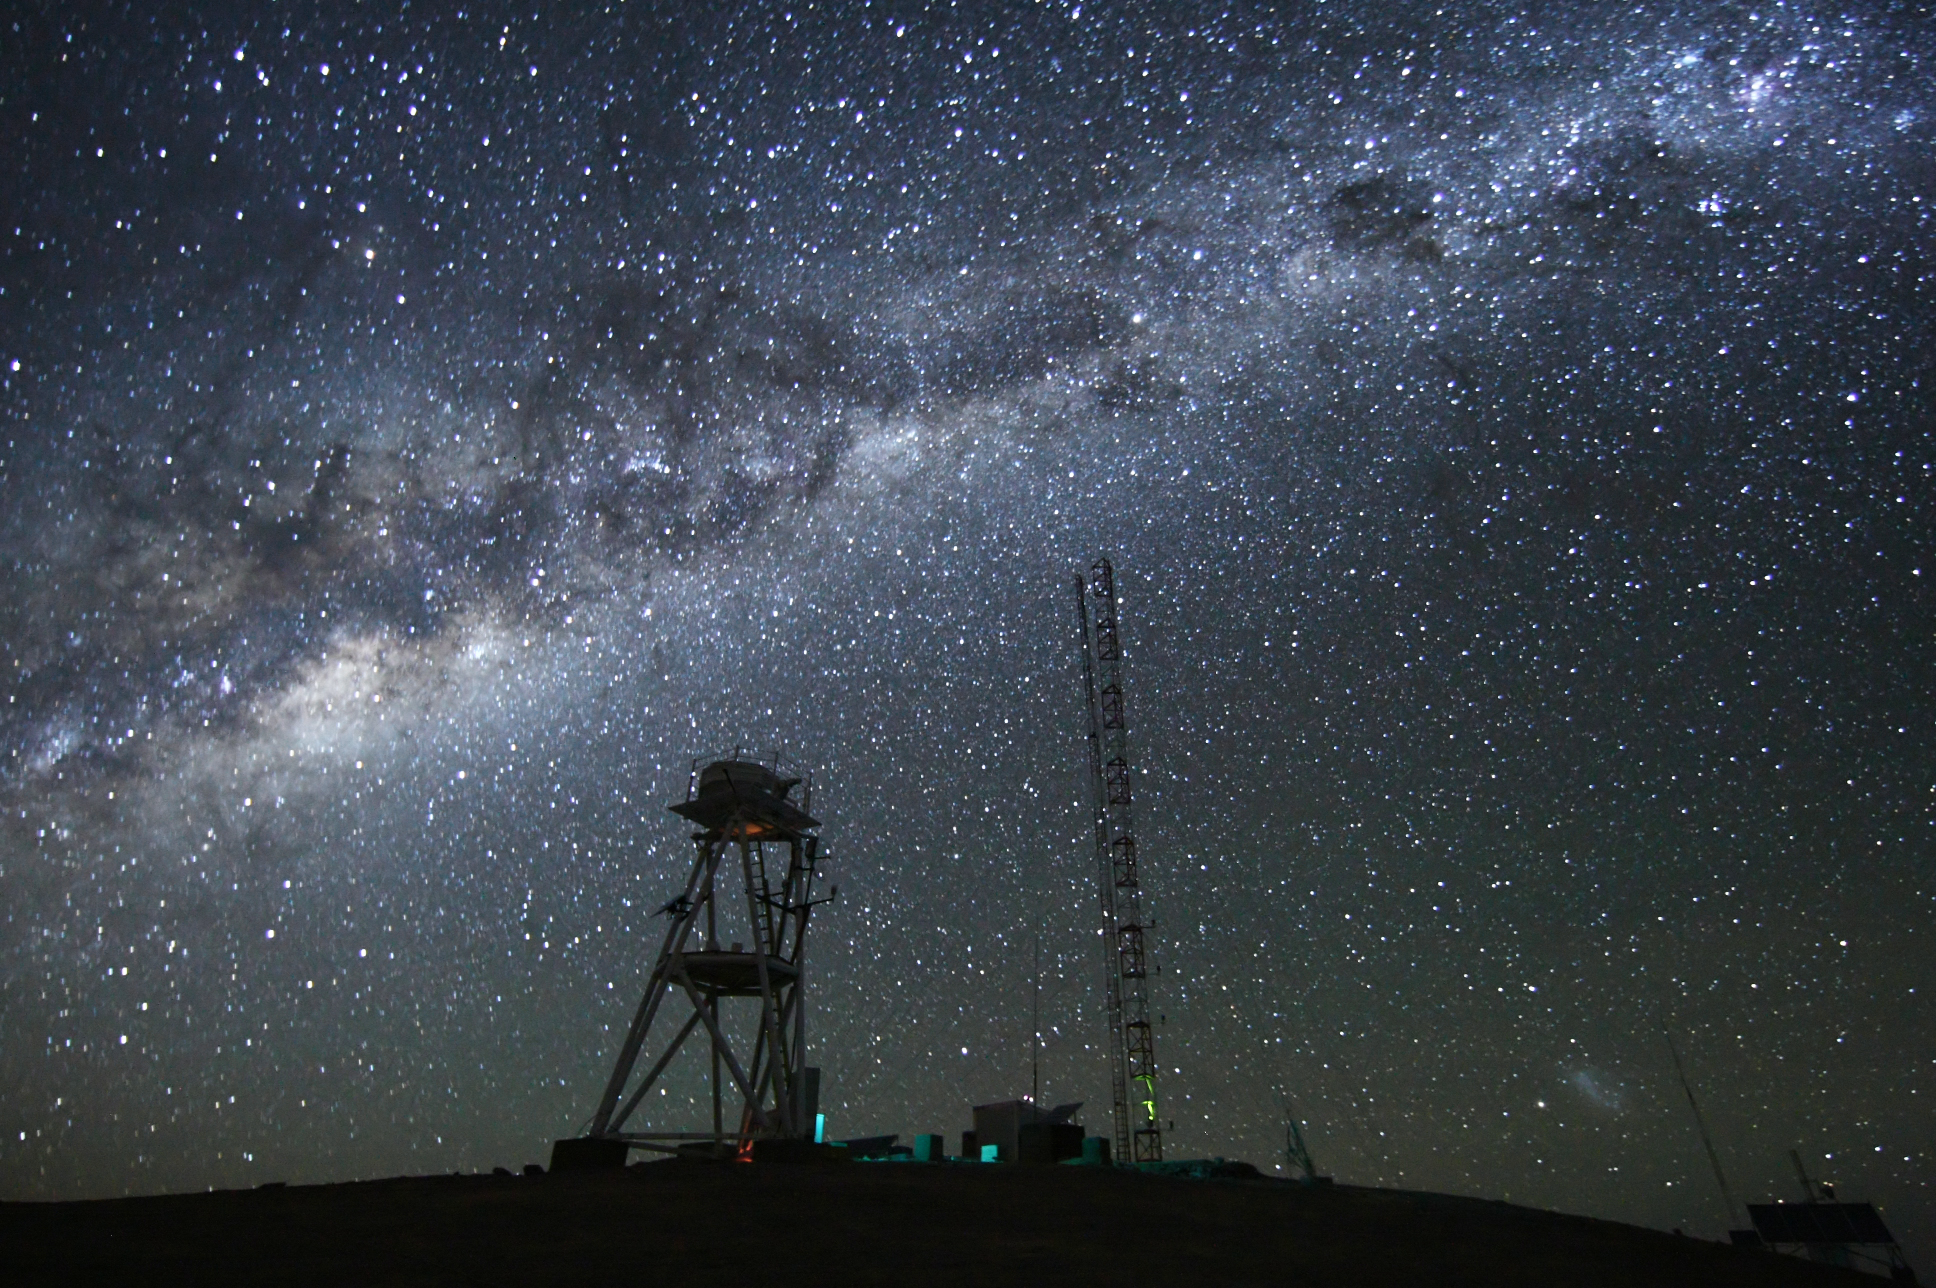

Cerro Armazones at night

Image at night at the ESO Astronomical Site Monitor on Cerro Armazones in the Chilean desert. Located near ESO's Paranal Observatory, home of the Very Large Telescope (VLT), Cerro Armazones is a candidate site for the Extremely Large Telescope (ELT). There are half a dozen potential sites for the ELT, which, with its 40-metre-class diameter mirror, will be the world’s biggest eye on the sky. The ELT Site Selection Advisory Committee picked Cerro Armazones as the recommended site on its final shortlist of choices. The committee picked Armazones because of its excellent sky quality and its ability to integrate its operation with the existing Paranal Observatory.

Credit: ESO